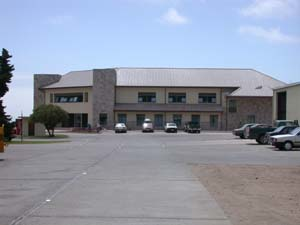

New Gemini South Southern Base Facility

View looking at the front entrance of the Gemini South Southern Base Facility.

Credit: International Gemini Observatory/NOIRLab/NSF/AURA